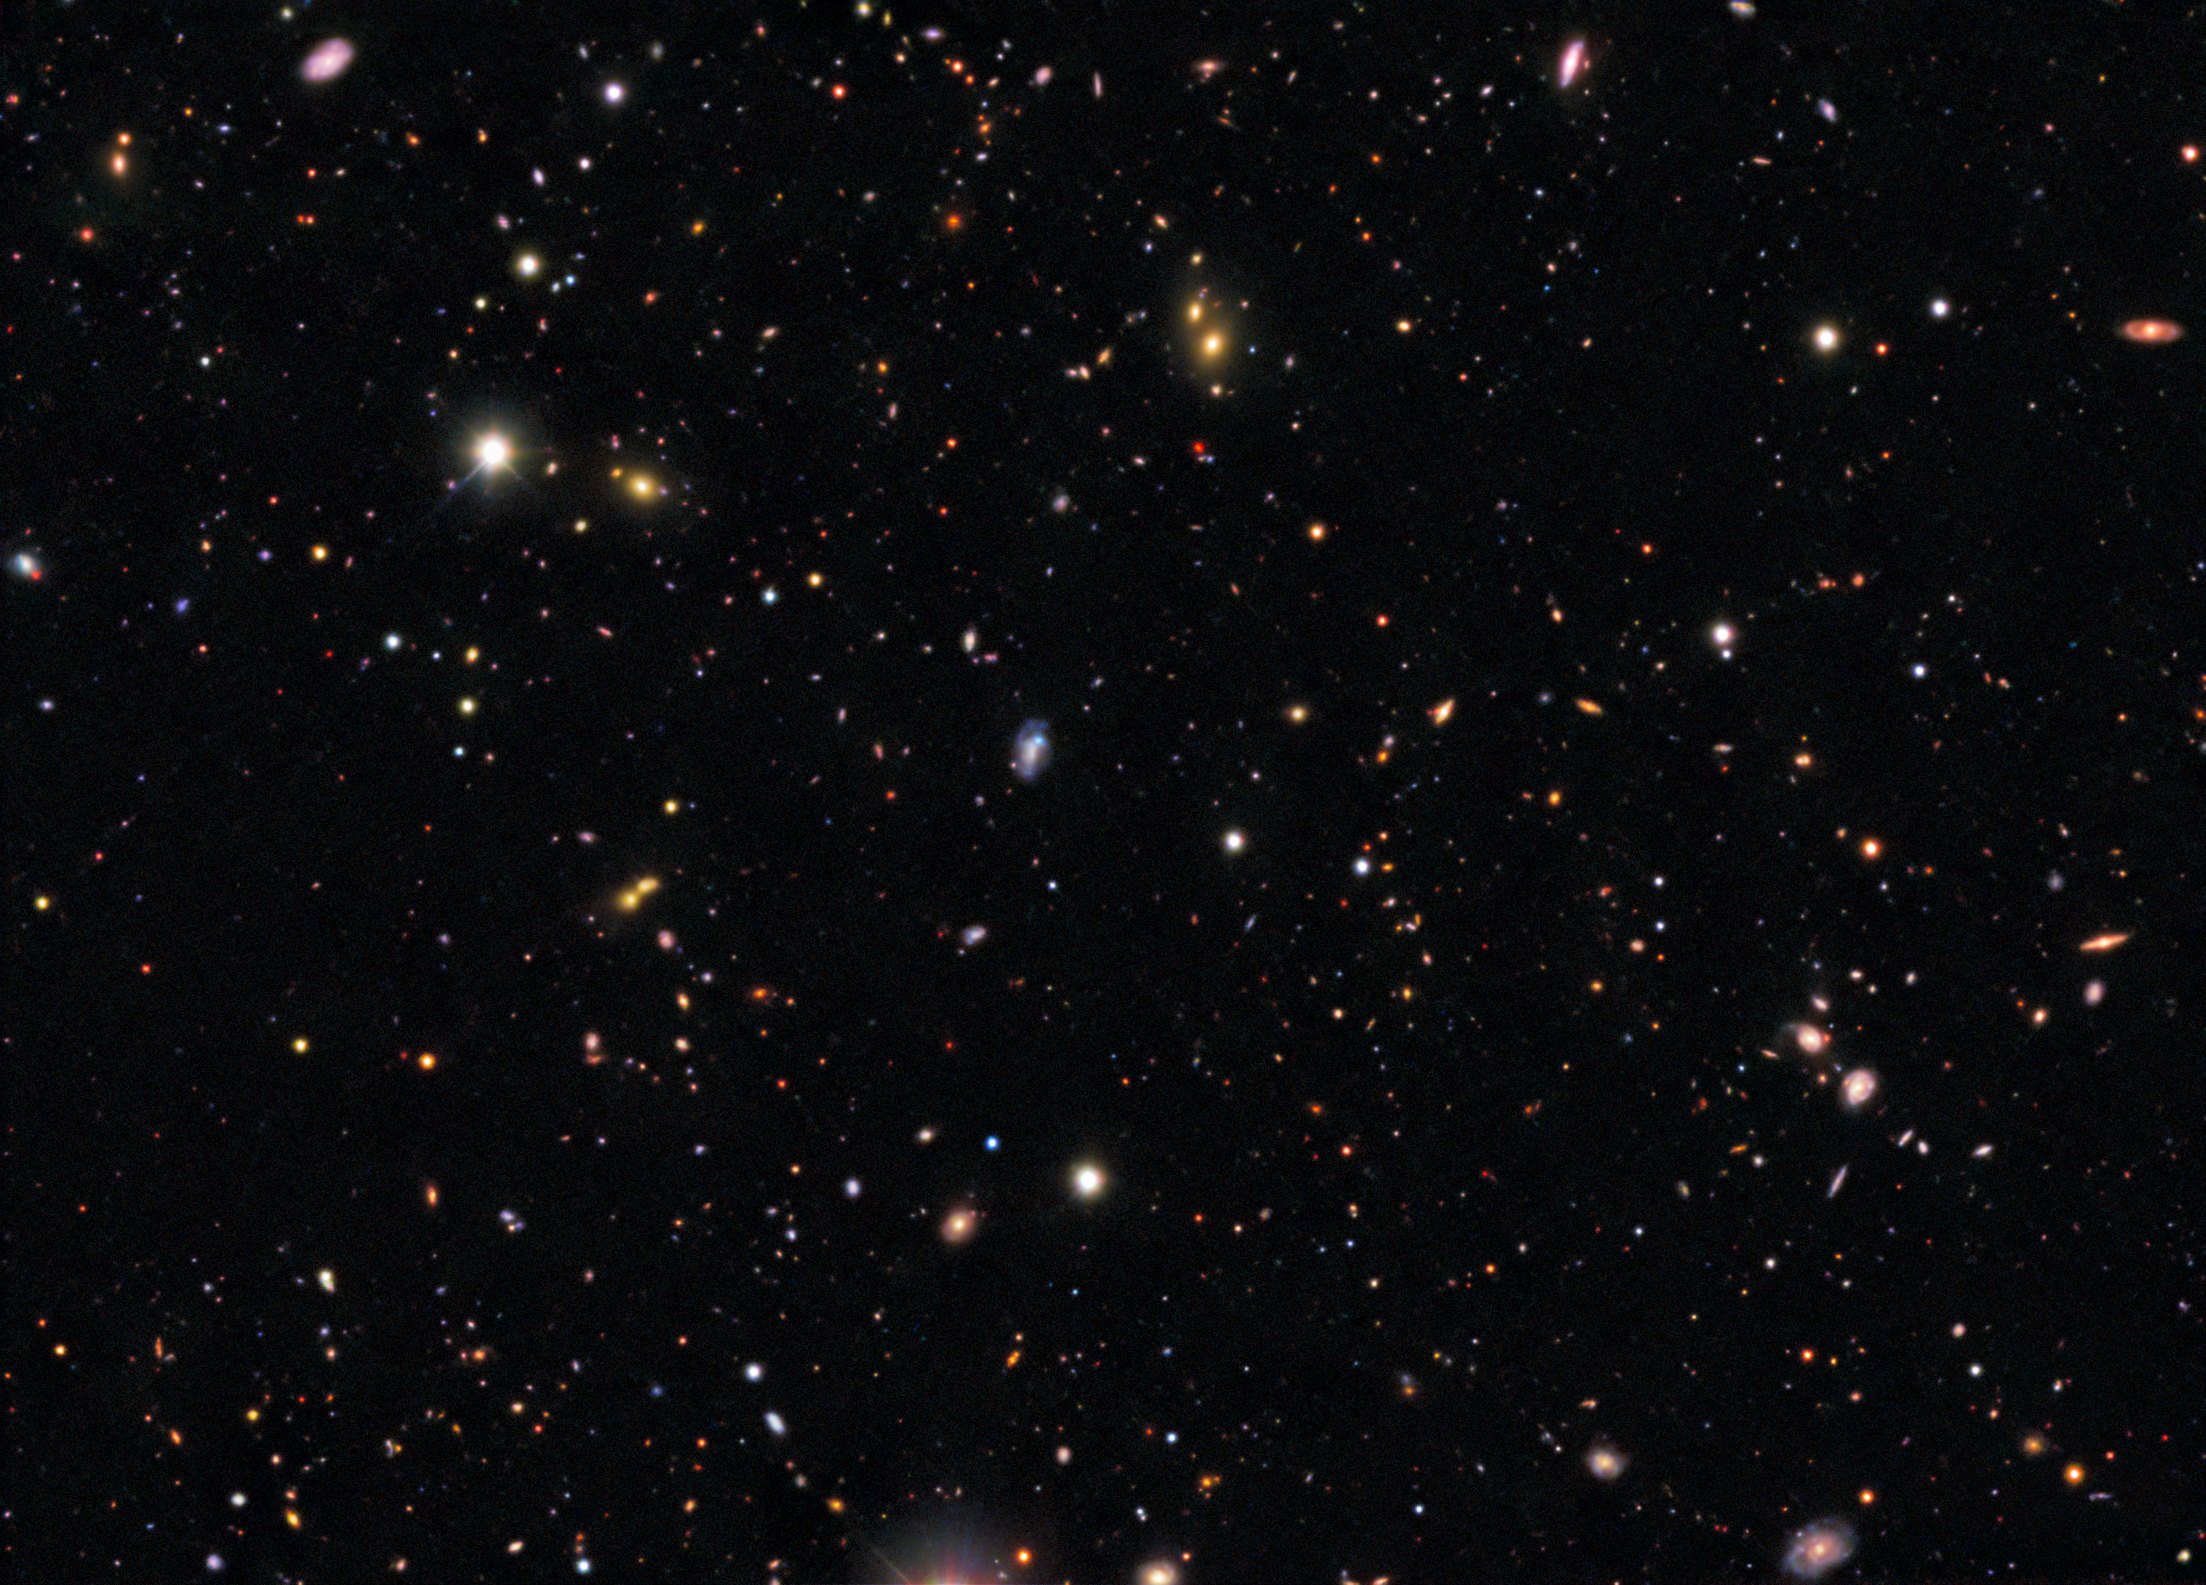

DECam image of the field around the progenitor to supernova SN 2026gzf

This image shows the field around the progenitor to supernova SN 2026gzf, detected by the Einstein Probe on 21 March 2026. The supernova progenitor appears as a bright blue dot within the galaxy located at the center of this image.

View a series of close-up images that show the evolving supernova here.

This image was captured with the 570-megapixel DOE-fabricated Dark Energy Camera (DECam), mounted on the NSF Víctor M. Blanco 4-meter Telescope at Cerro Tololo Inter-American Observatory (CTIO) in Chile, a Program of NSF NOIRLab.

Credit: CTIO/NOIRLab/DOE/NSF/AURA Image Processing: D. de Martin & M. Zamani (NSF NOIRLab)